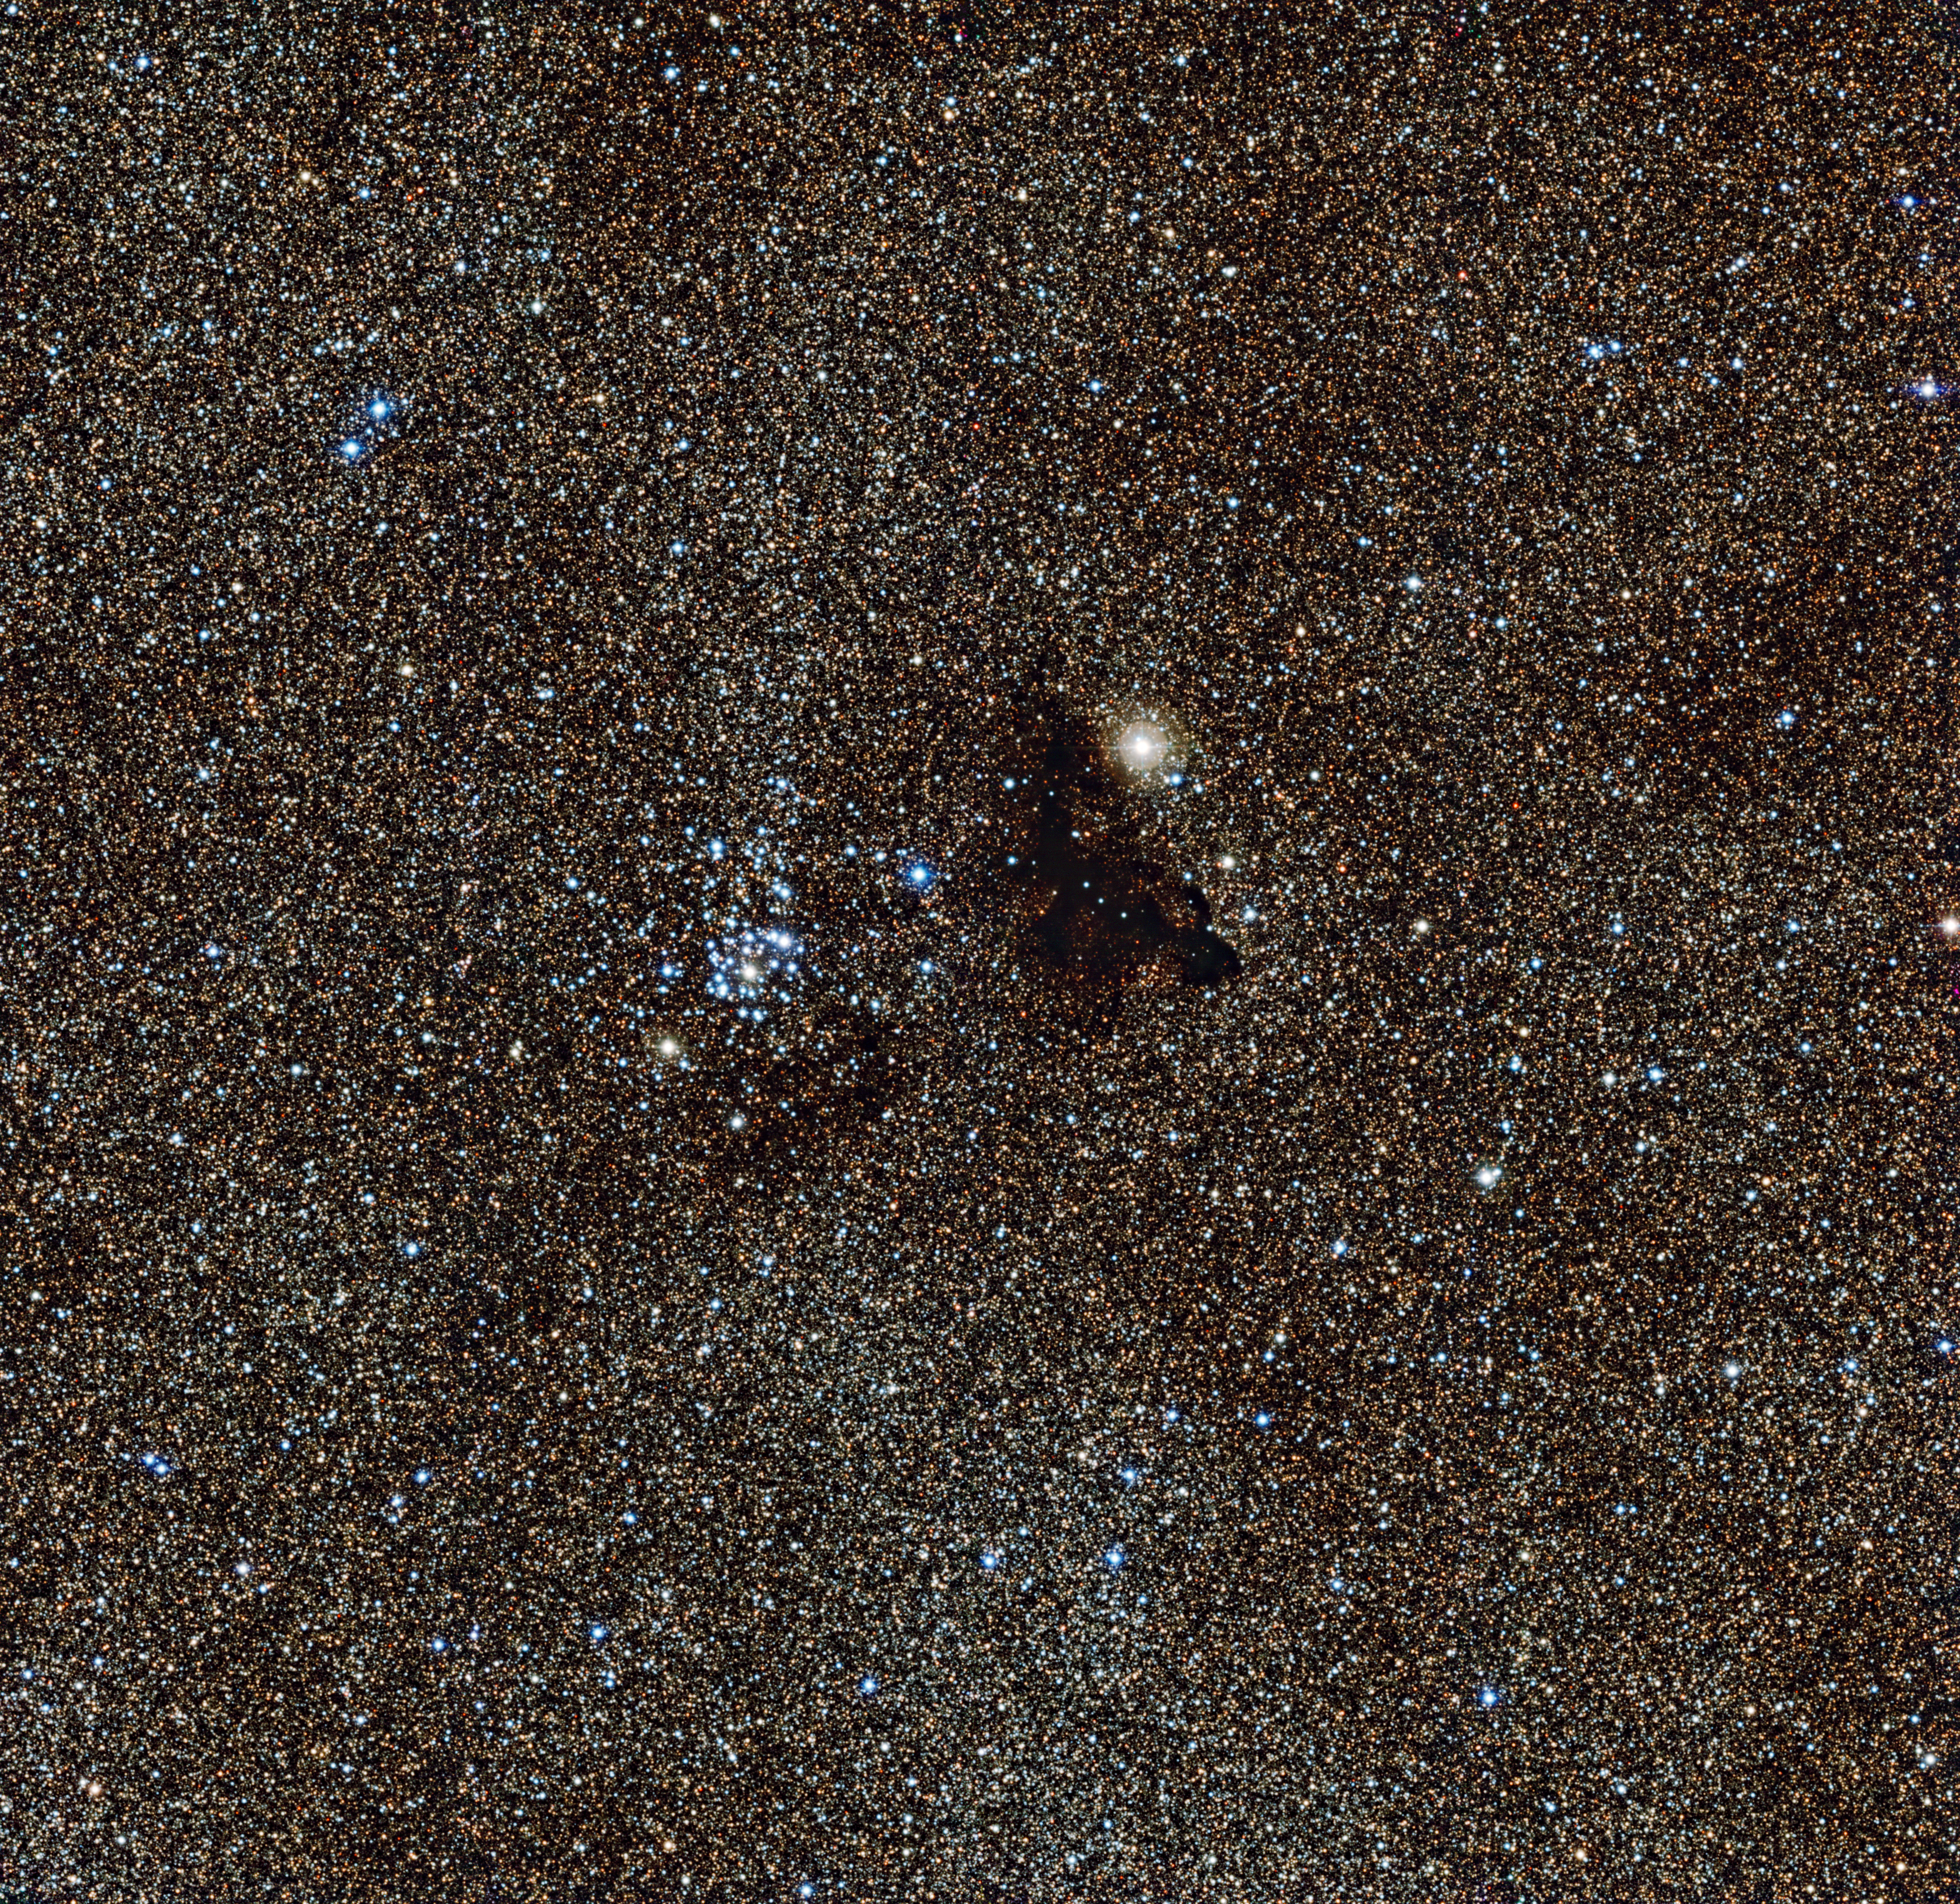

The bright star cluster NGC 6520 and the strangely shaped dark cloud Barnard 86

This image from the Wide Field Imager on the MPG/ESO 2.2-metre telescope at ESO’s La Silla Observatory in Chile, shows the bright star cluster NGC 6520 and its neighbour, the strangely shaped dark cloud Barnard 86. This cosmic pair is set against millions of glowing stars from the brightest part of the Milky Way — a region so dense with stars that barely any dark sky is seen across the picture.

Credit: ESO